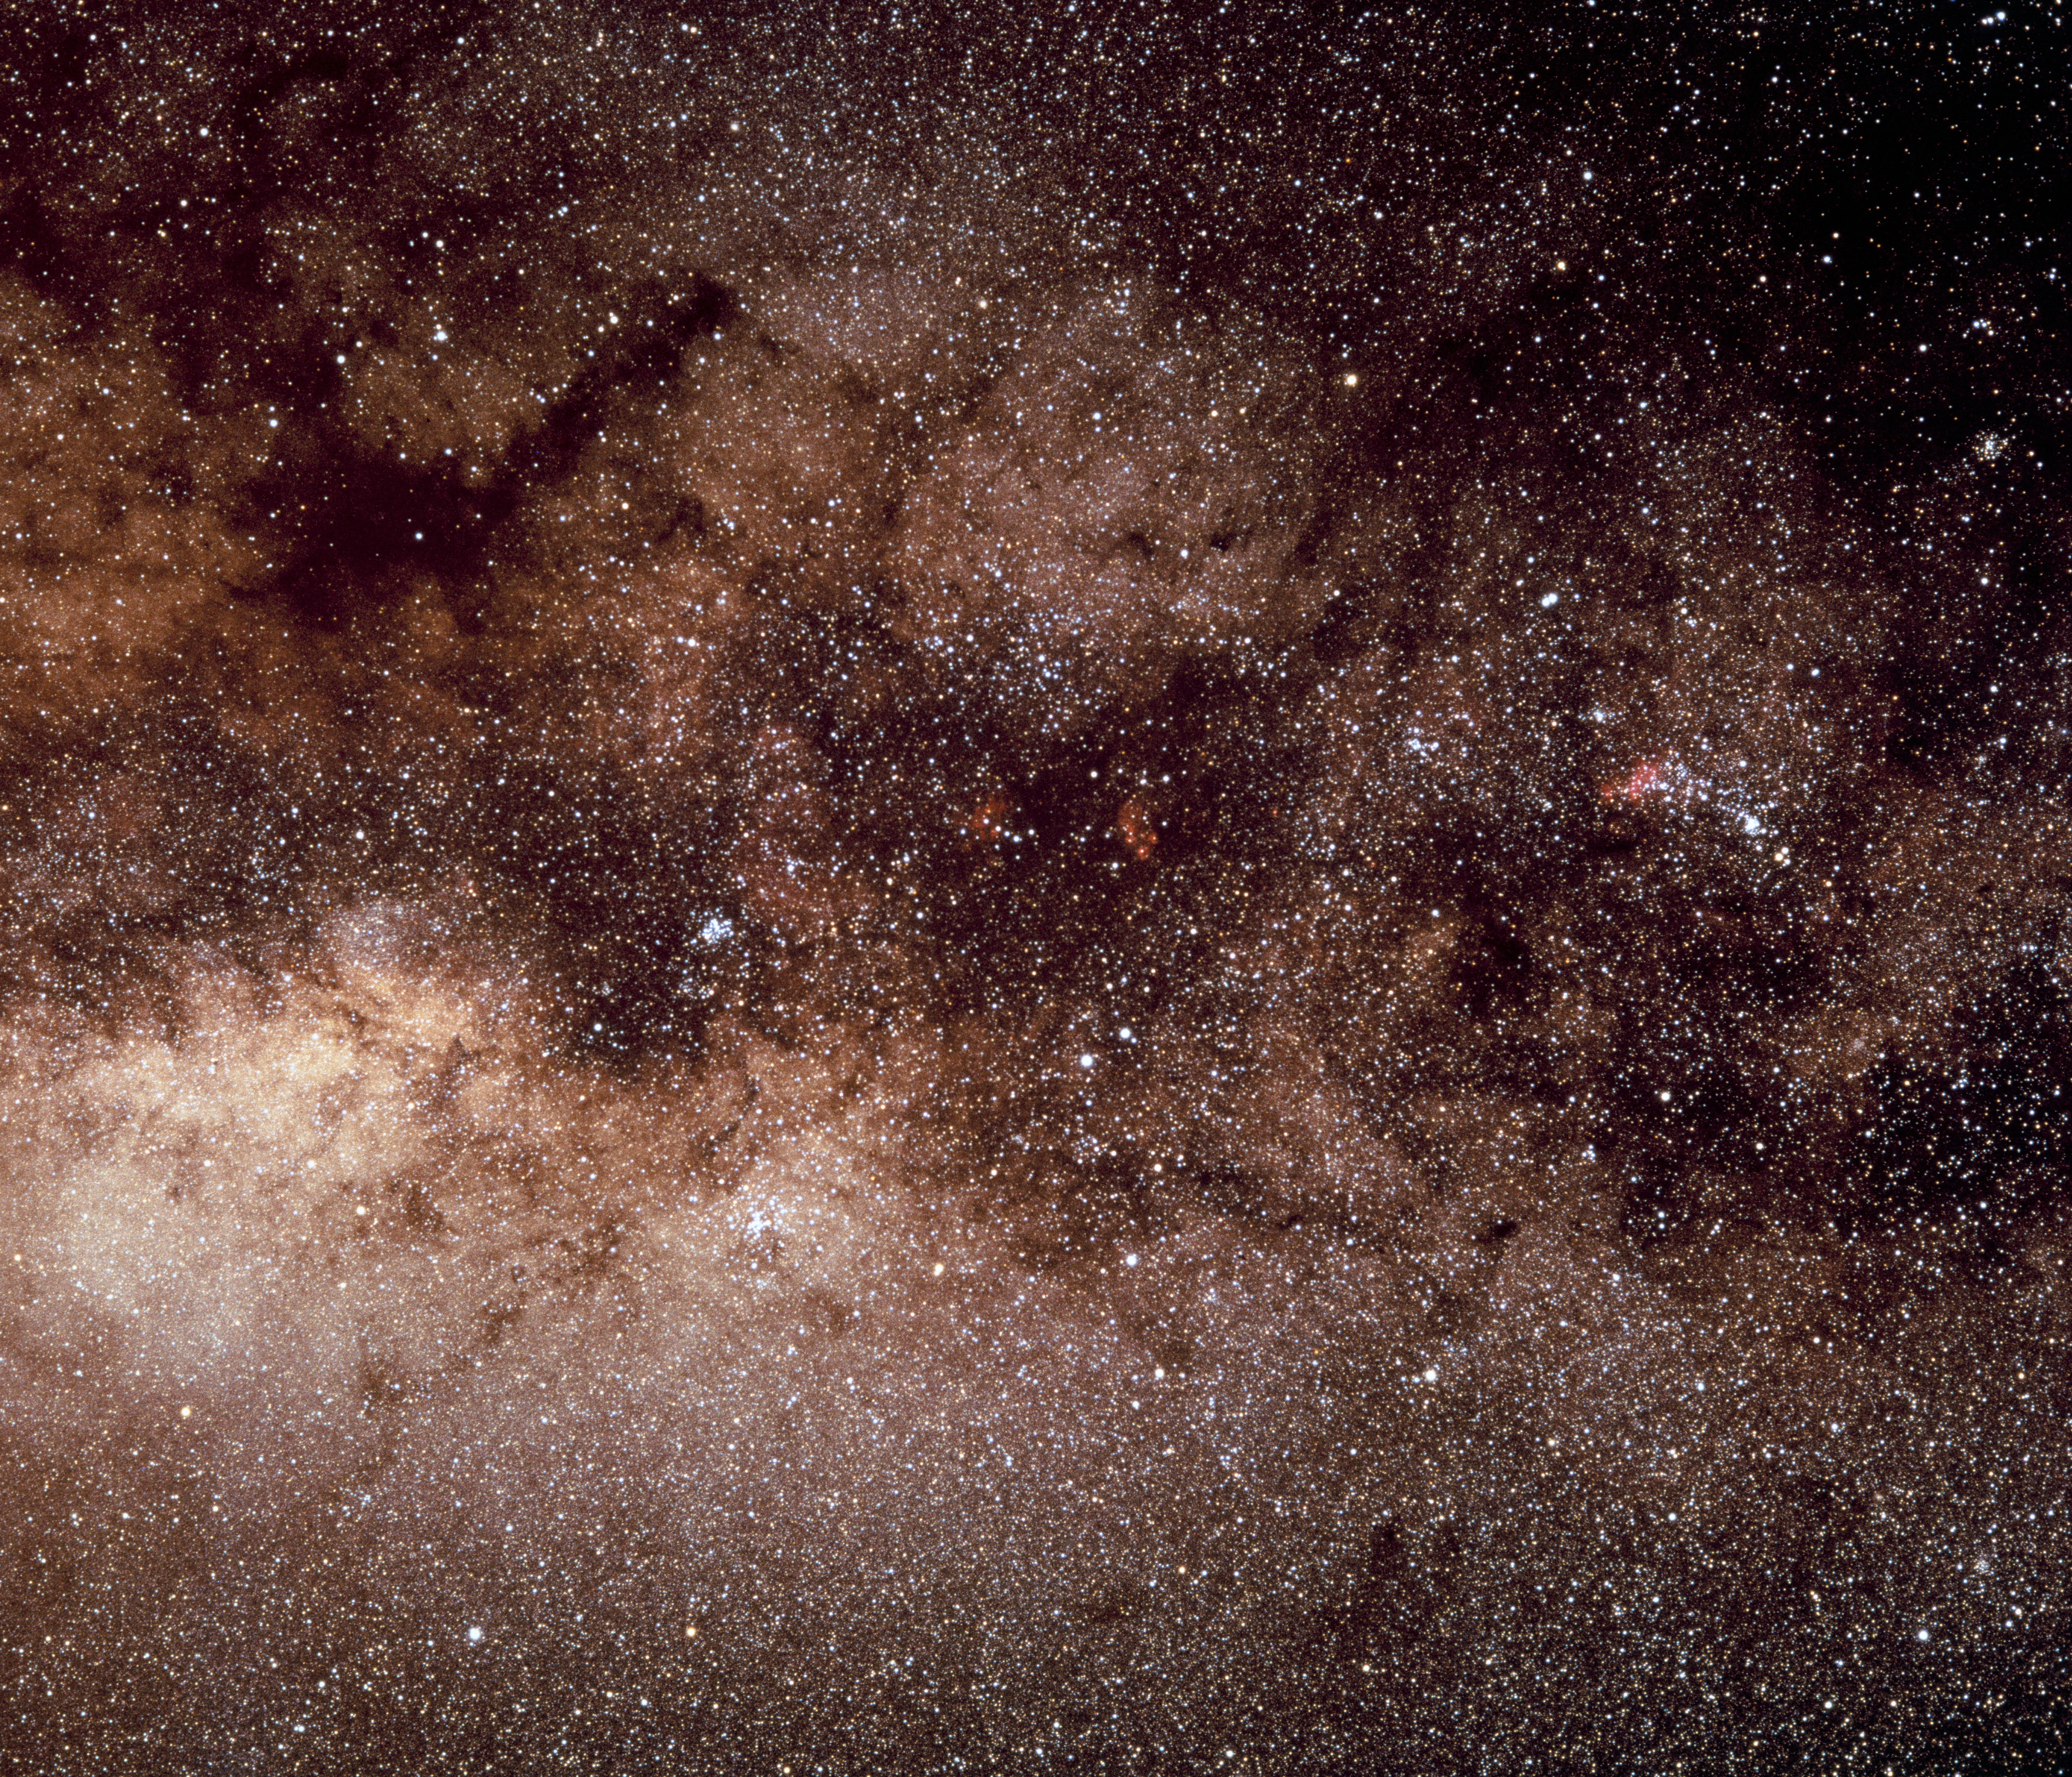

Scorpius in the sky

This image of the region of the night sky containing the constellation Scorpius (the Scorpion) was obtained in 1986.

Credit: ESO